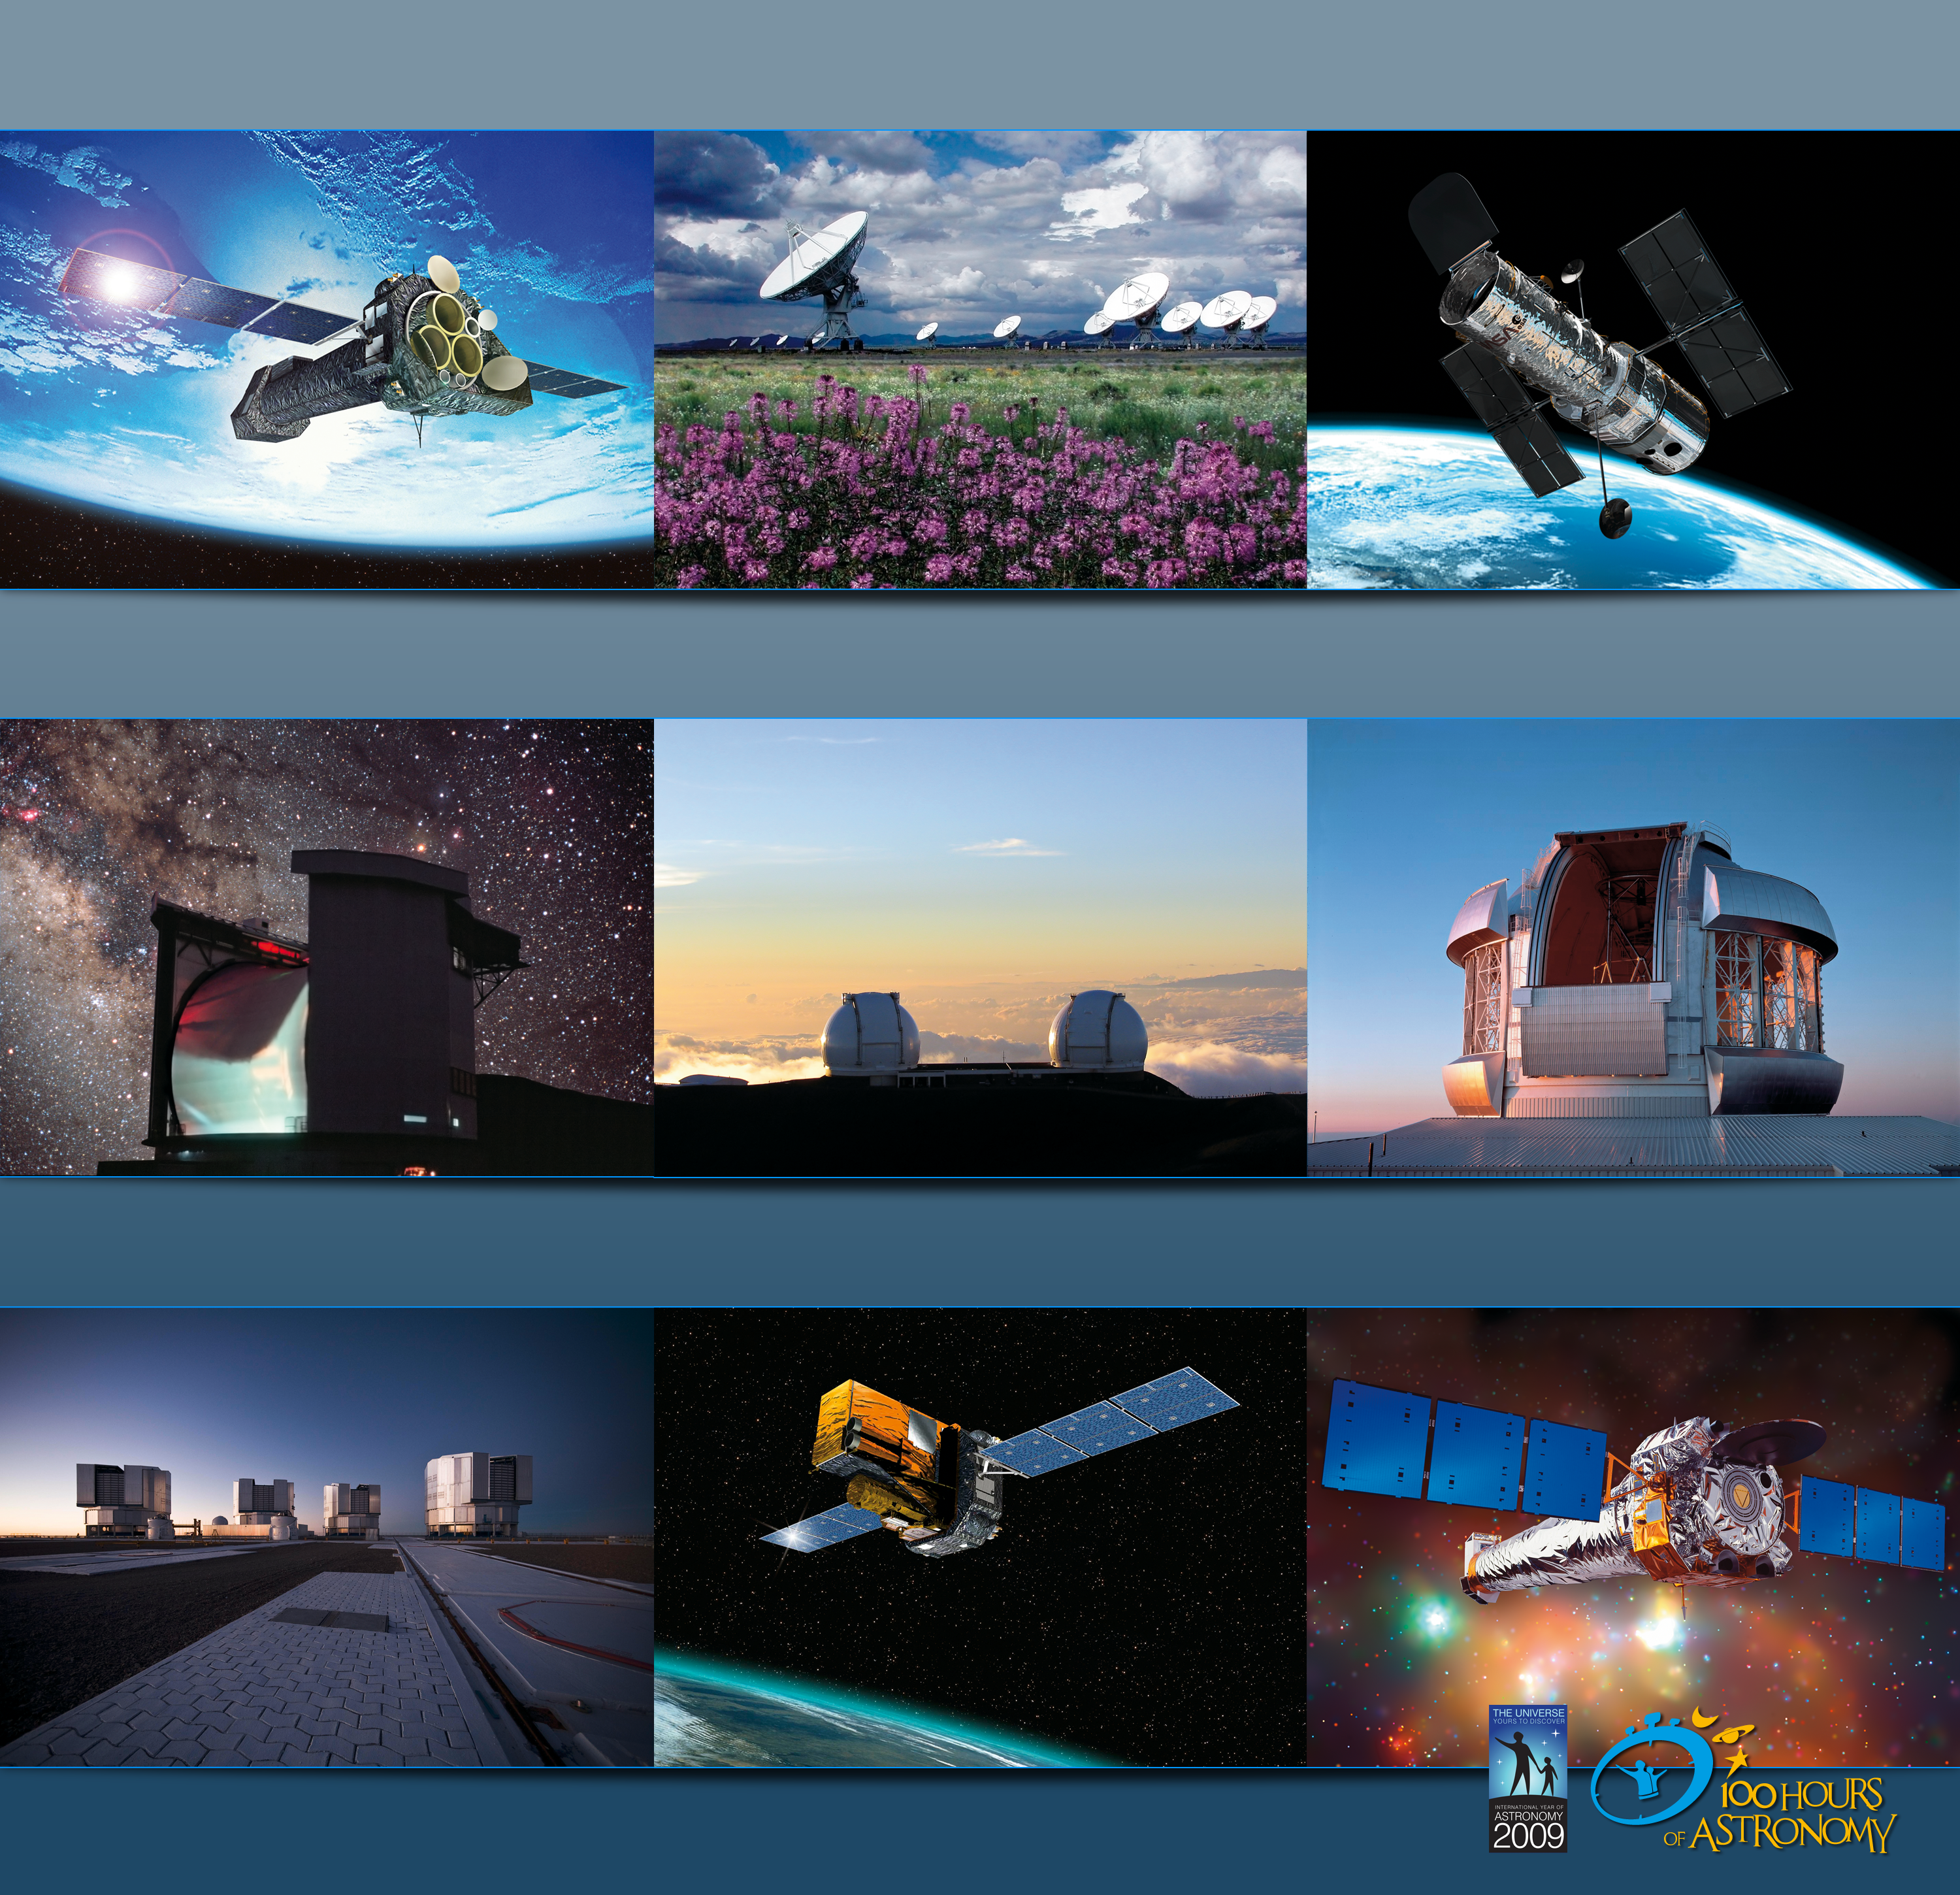

24-hour webcast from the largest telescopes

Some of the many different ground- and space-based observatories that are scheduled for the "100 Hours of Astronomy" research observatories webcast. From left to right, then top to bottom: XMM-Newton, Very Large Array (VLA), Hubble Space Telescope; James Clerk Maxwell Telescope, W. M. Keck Observatory, Gemini; Very Large Telescope (VLT), INTEGRAL, Chandra X-ray Observatory.

Credit: XMM-Newton/ESA; NRAO/AUI (Kelly Gatlin, Patricia Smiley); ESA/Hubble; Nik Szymanek; W. M. Keck Observatory, Polar Fine Arts/Gemini Observatory/National Science Foundation (Neelon Crawford), ESO, INTEGRAL/ESA/D. Ducros; Chandra X-ray Observatory/NASA.